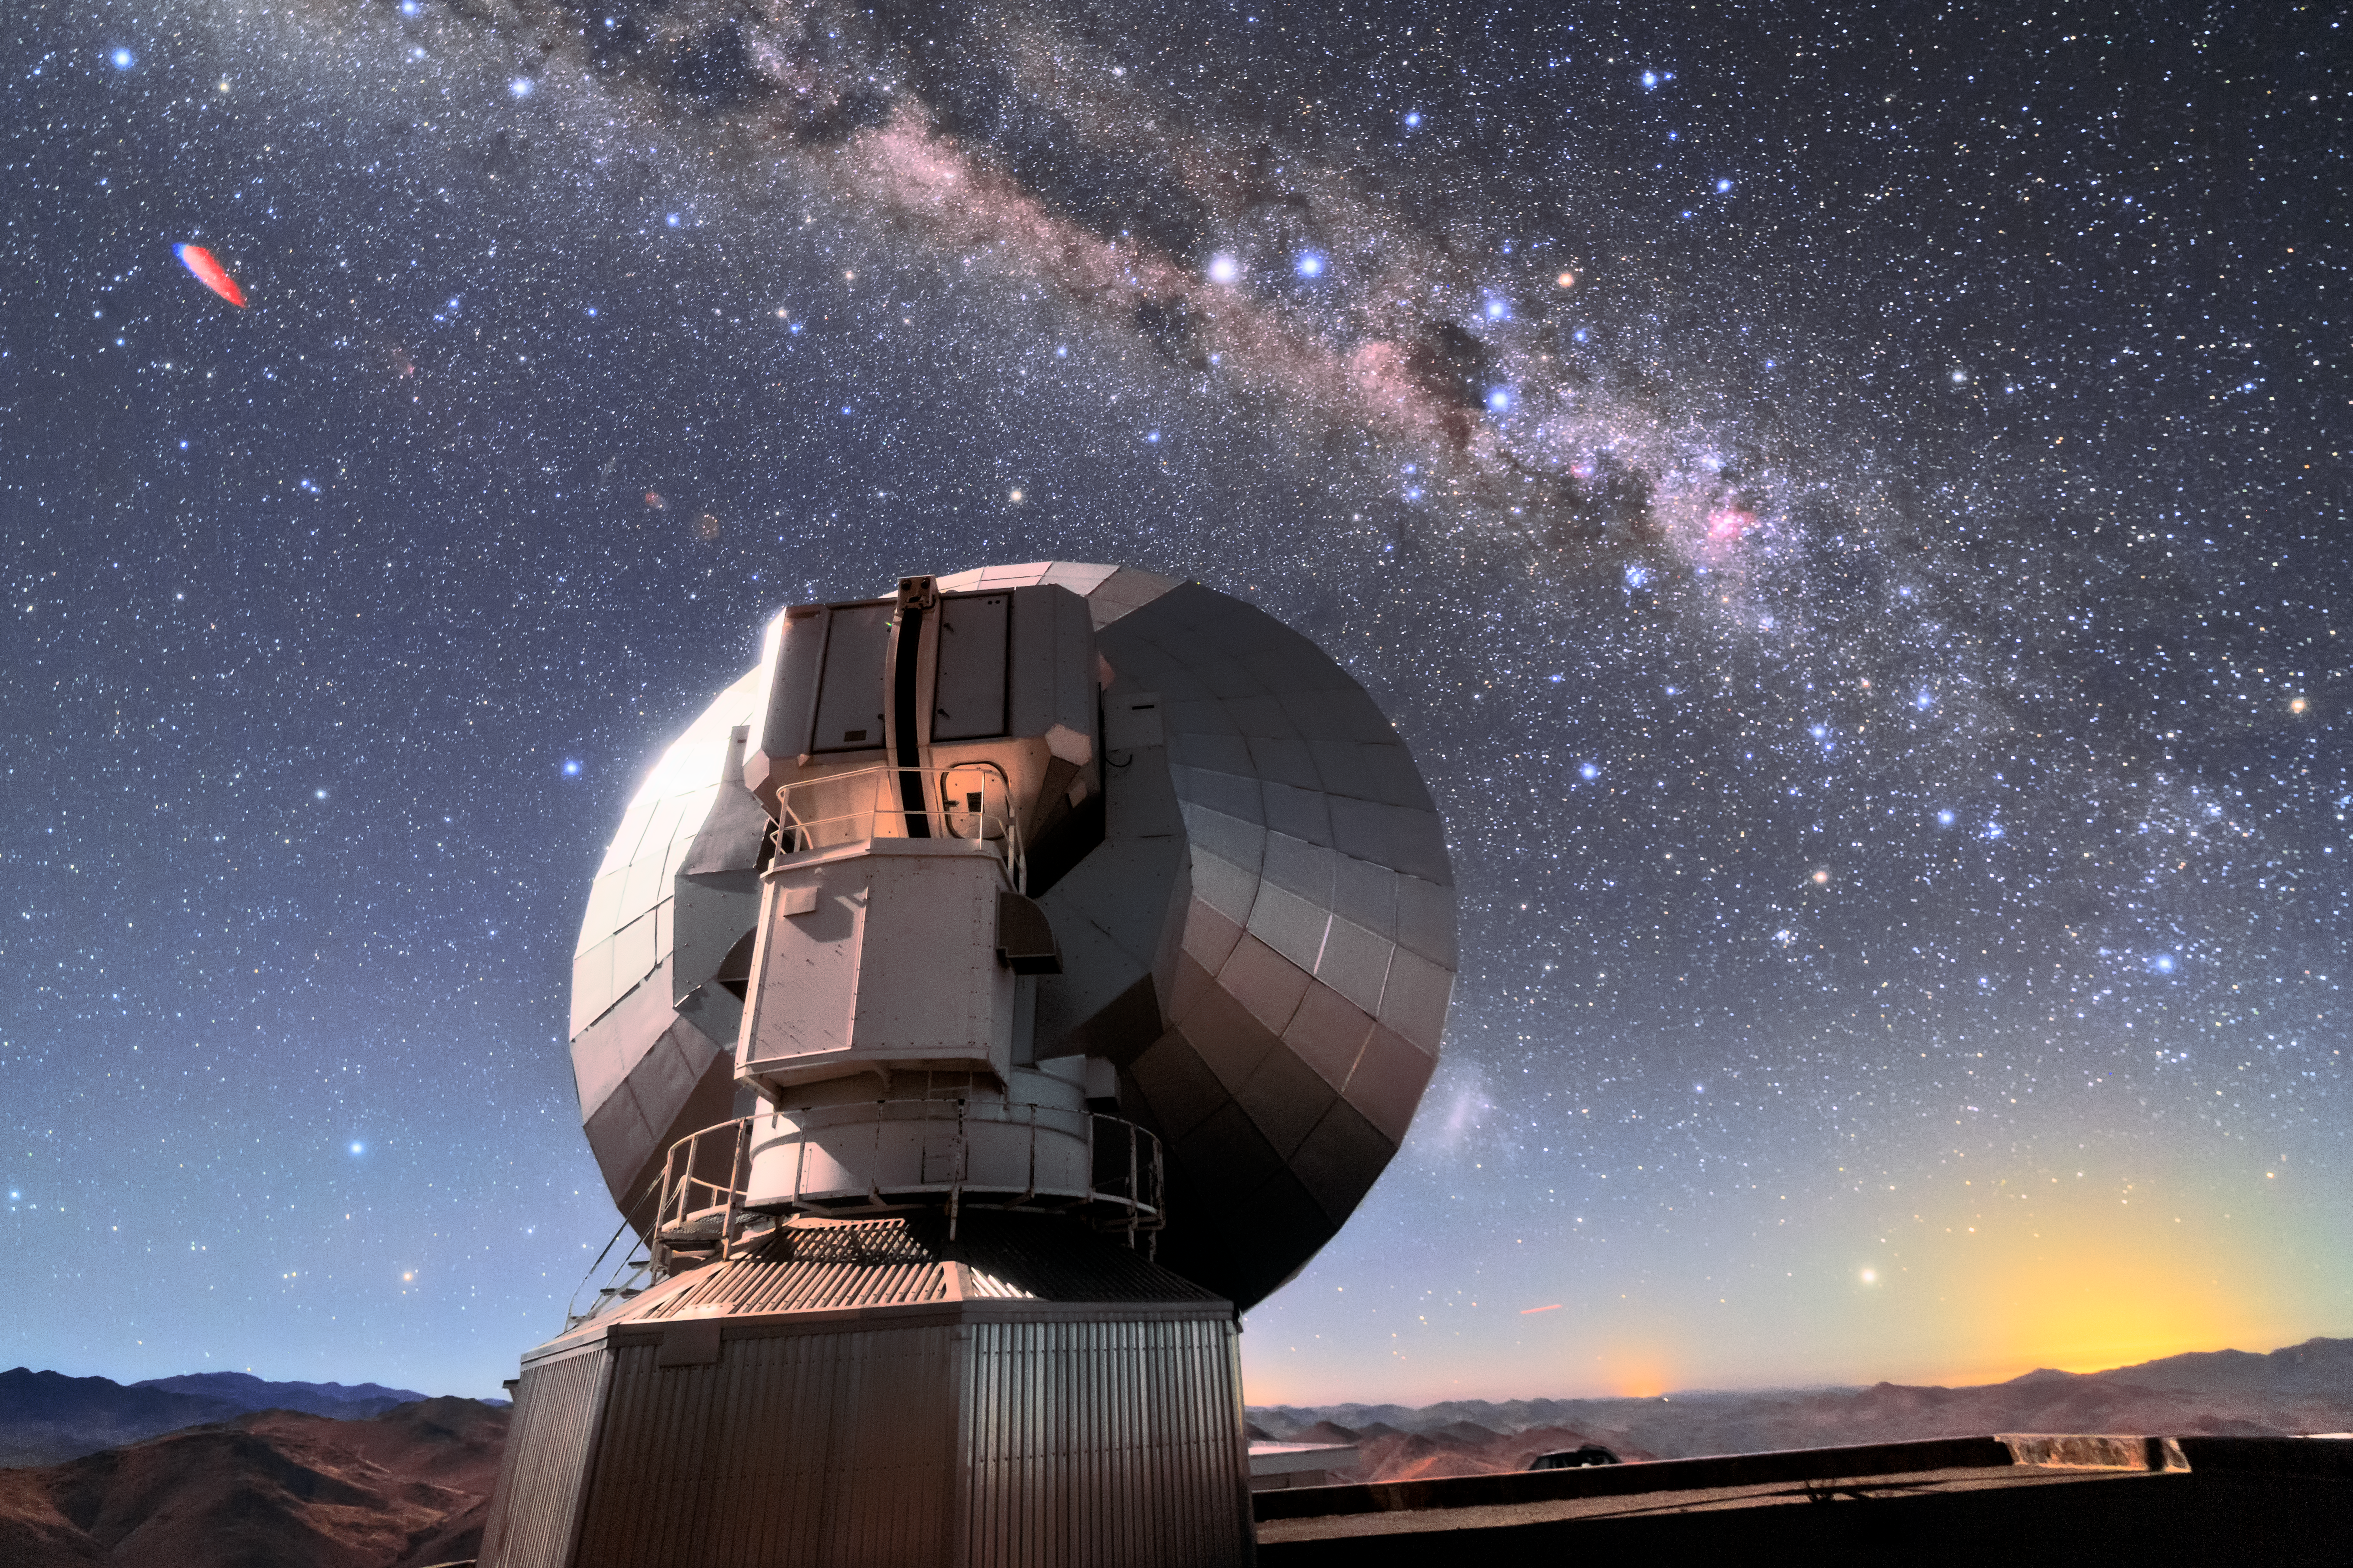

Starry sky

The Swedish-ESO Submillimetre Telescope sits under the starry sky of the Chilean Atacama Desert. This telescope was decommissioned in 2003, but remains at its home, ESO’s La Silla Observatory, where it took observations and helped astronomers to study star formation and molecular clouds for over two decades. At the time of its first light, it was the only large sub-millimetre telescope in the southern hemisphere, and today is superseded by APEX and ALMA.

Credit: Sangku Kim/ESO